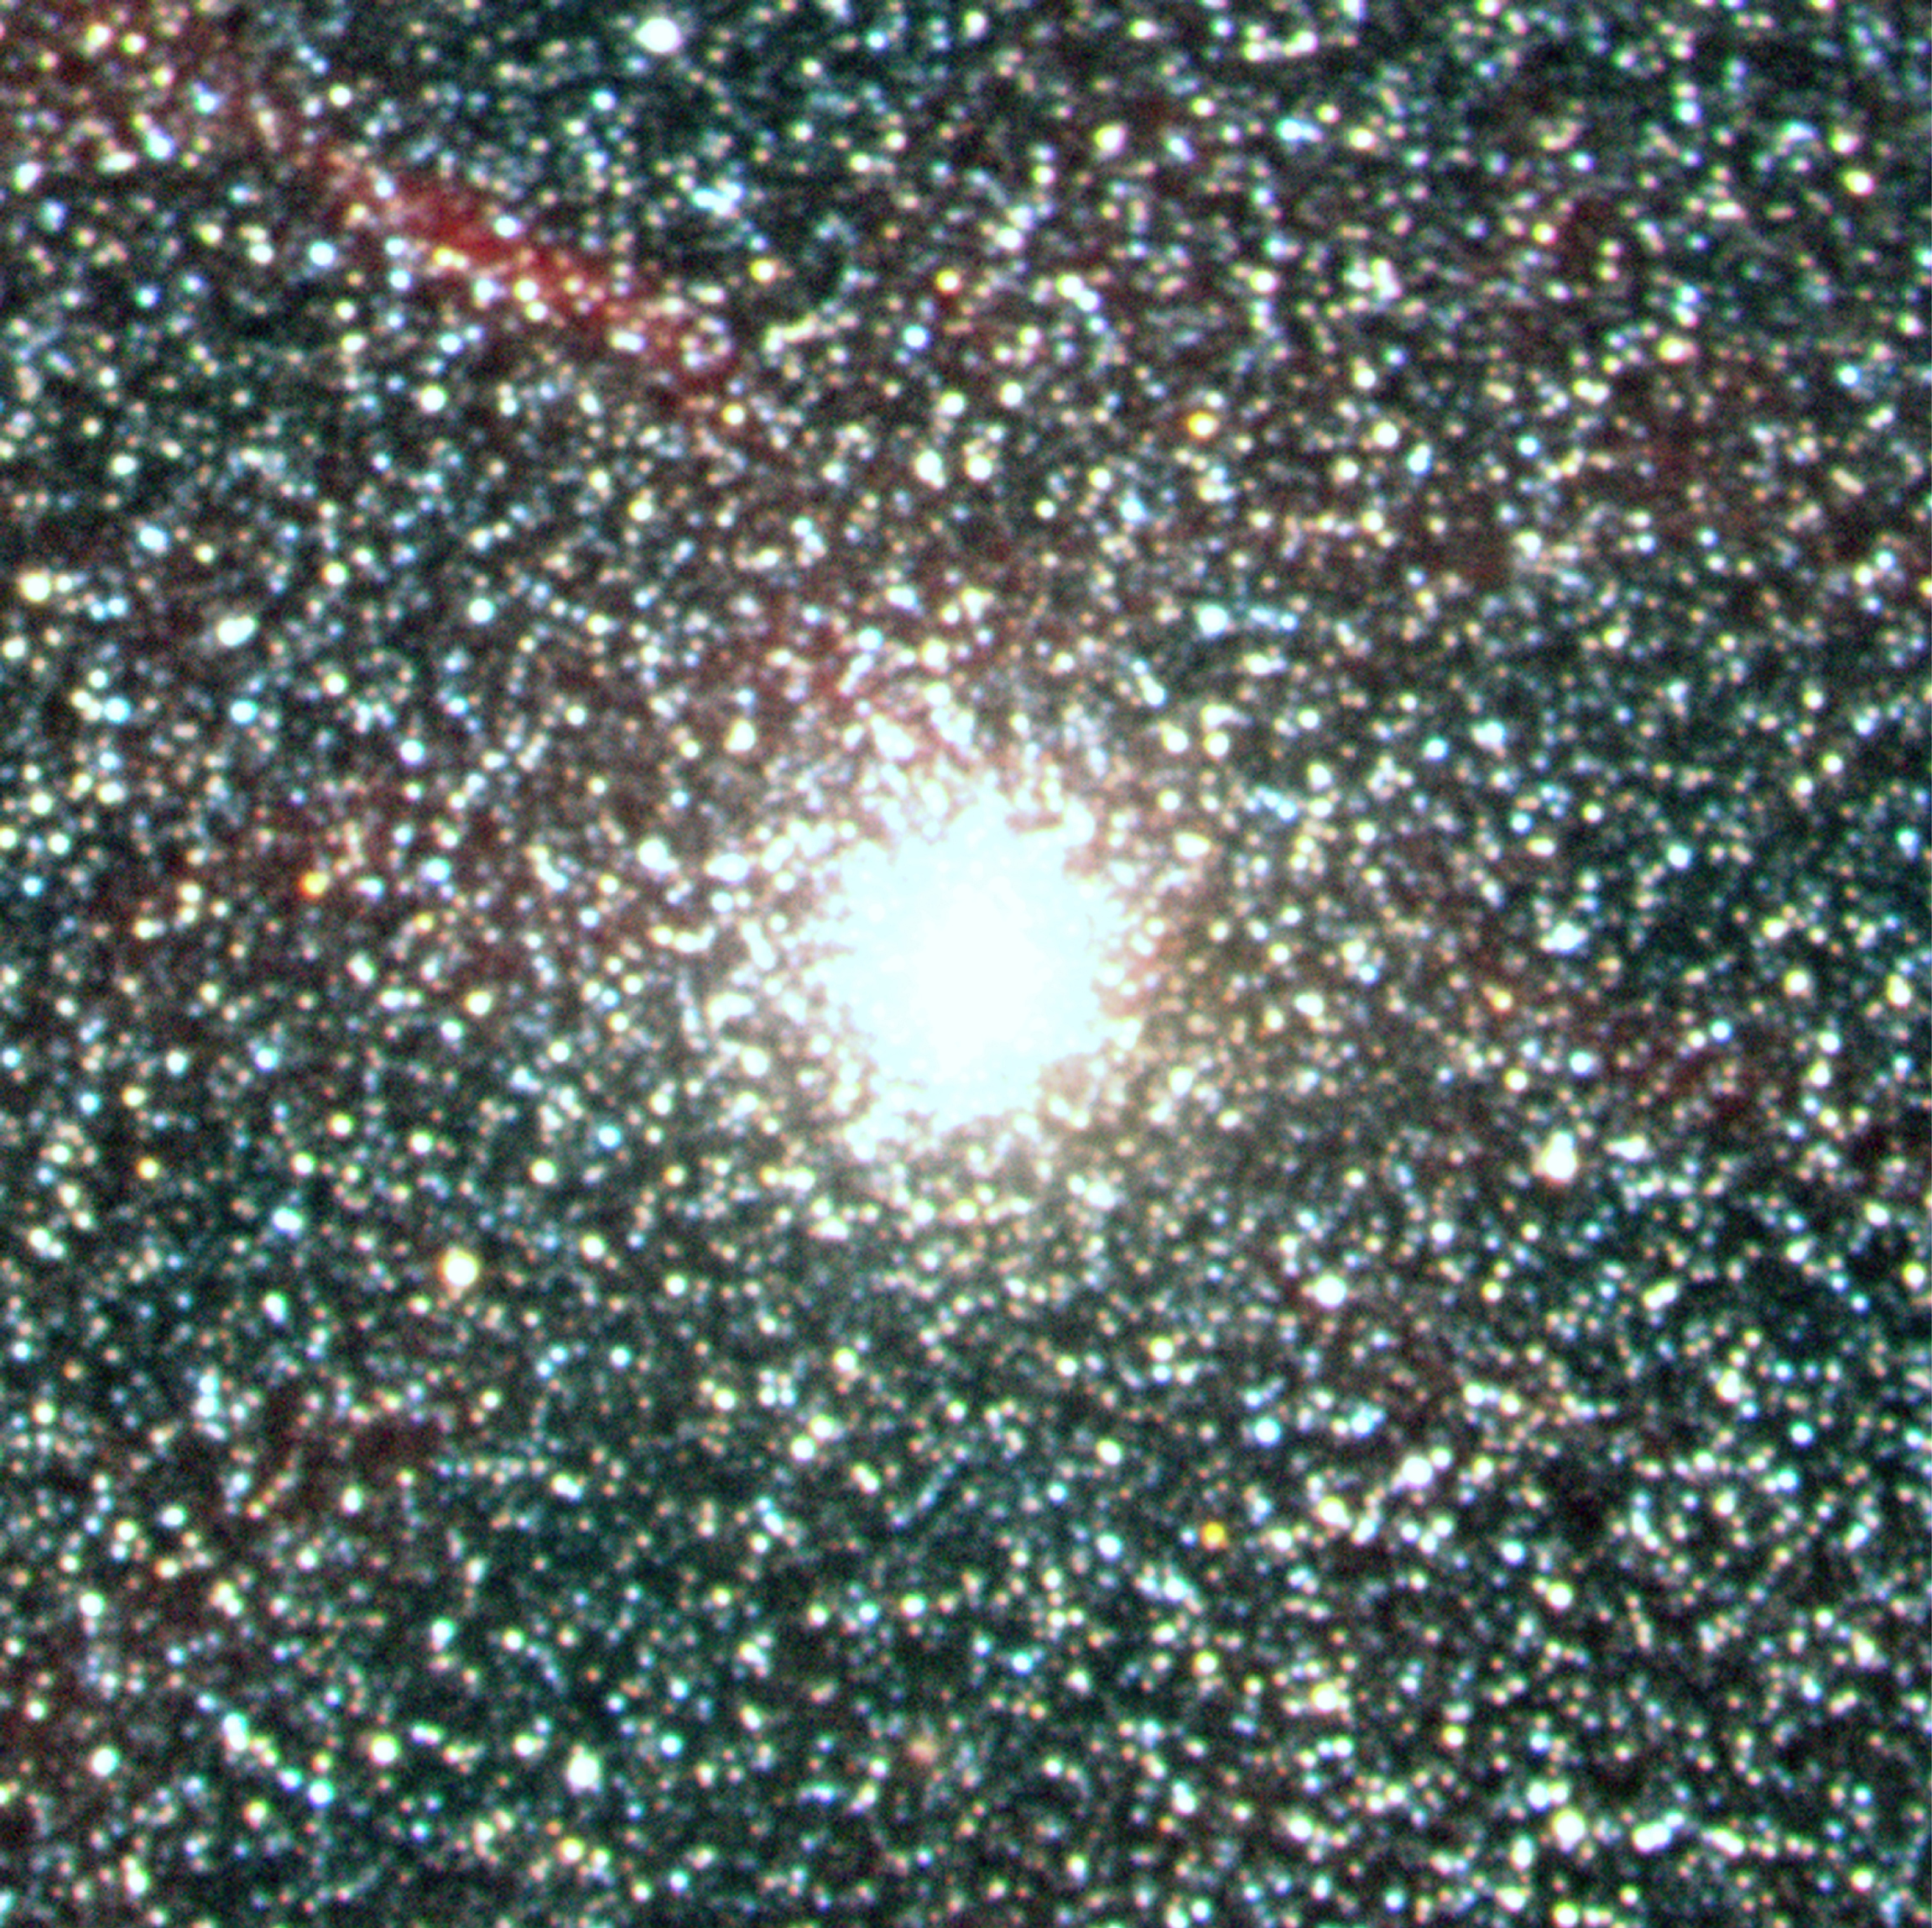

Globular cluster NGC1916 near N119 in the Large Magellanic Cloud

This image is centered on the bright, rich and compact cluster (NGC 1916), located close to N119. N119 is an "H II region" in the LMC. The most remarkable characteristic is its pronounced spiral shape that is reminiscent of a barred spiral galaxy.

Credit: ESO